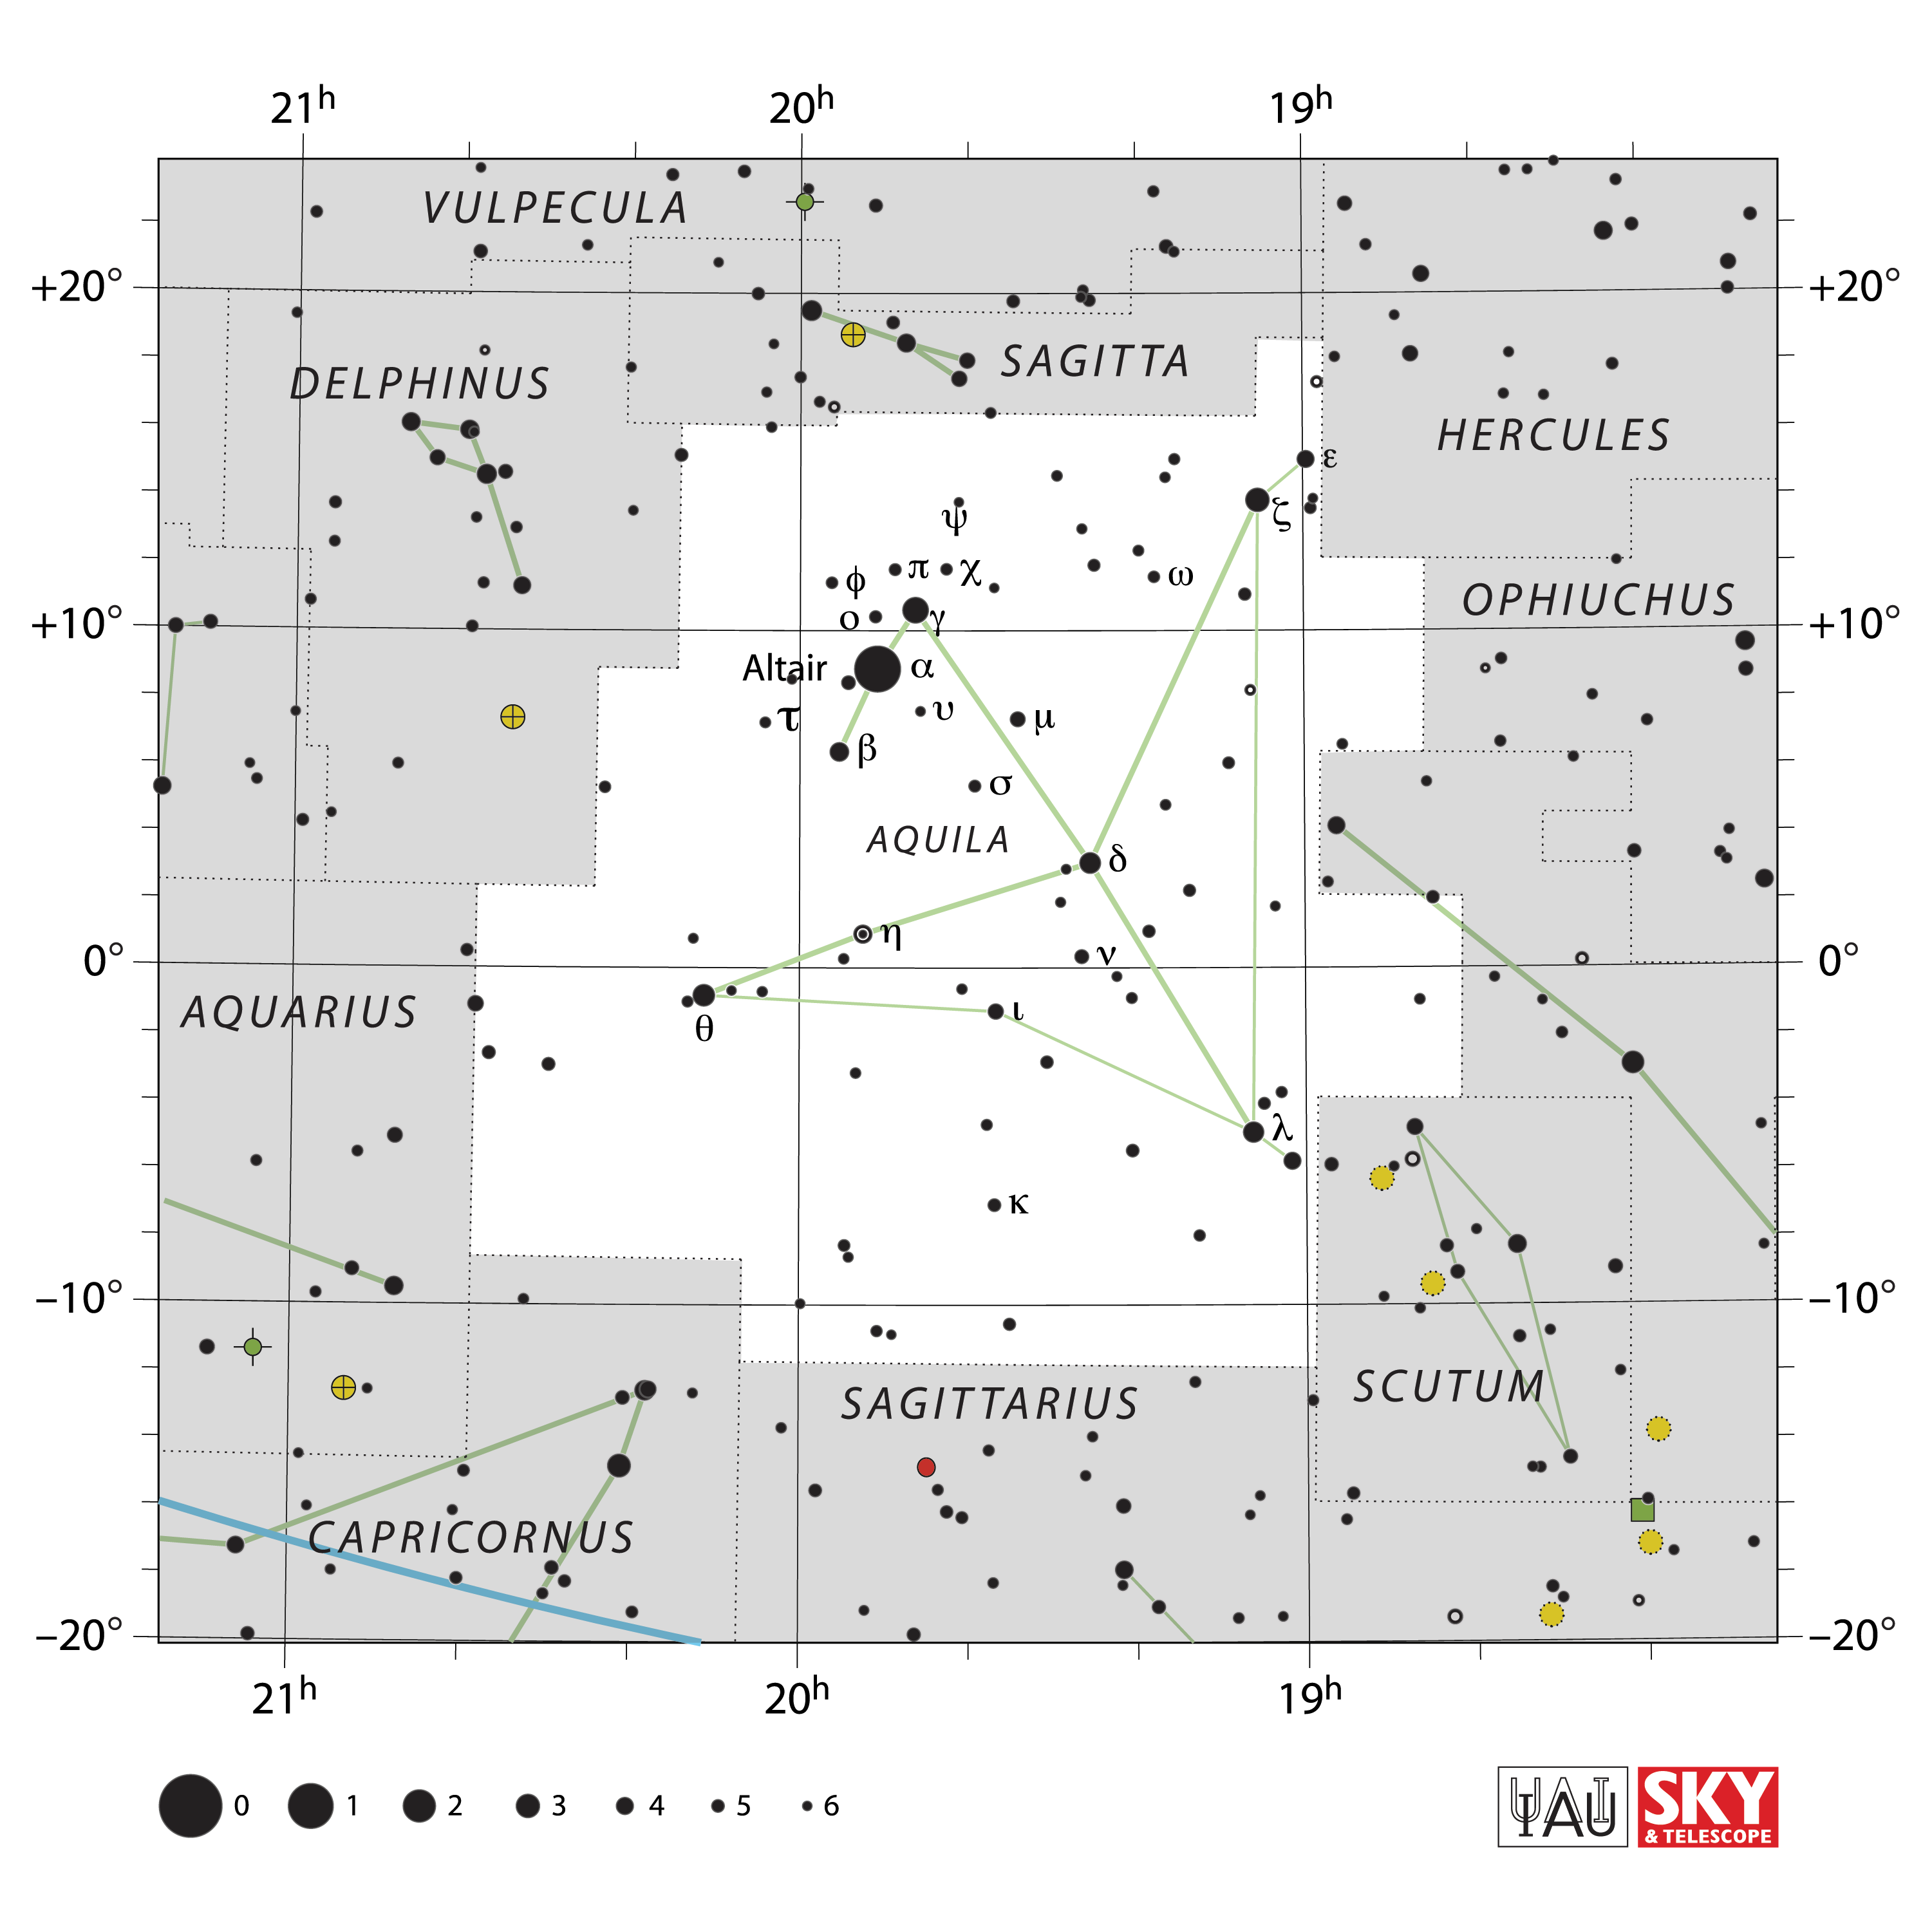

Aquila

Credit: IAU and Sky & Telescope